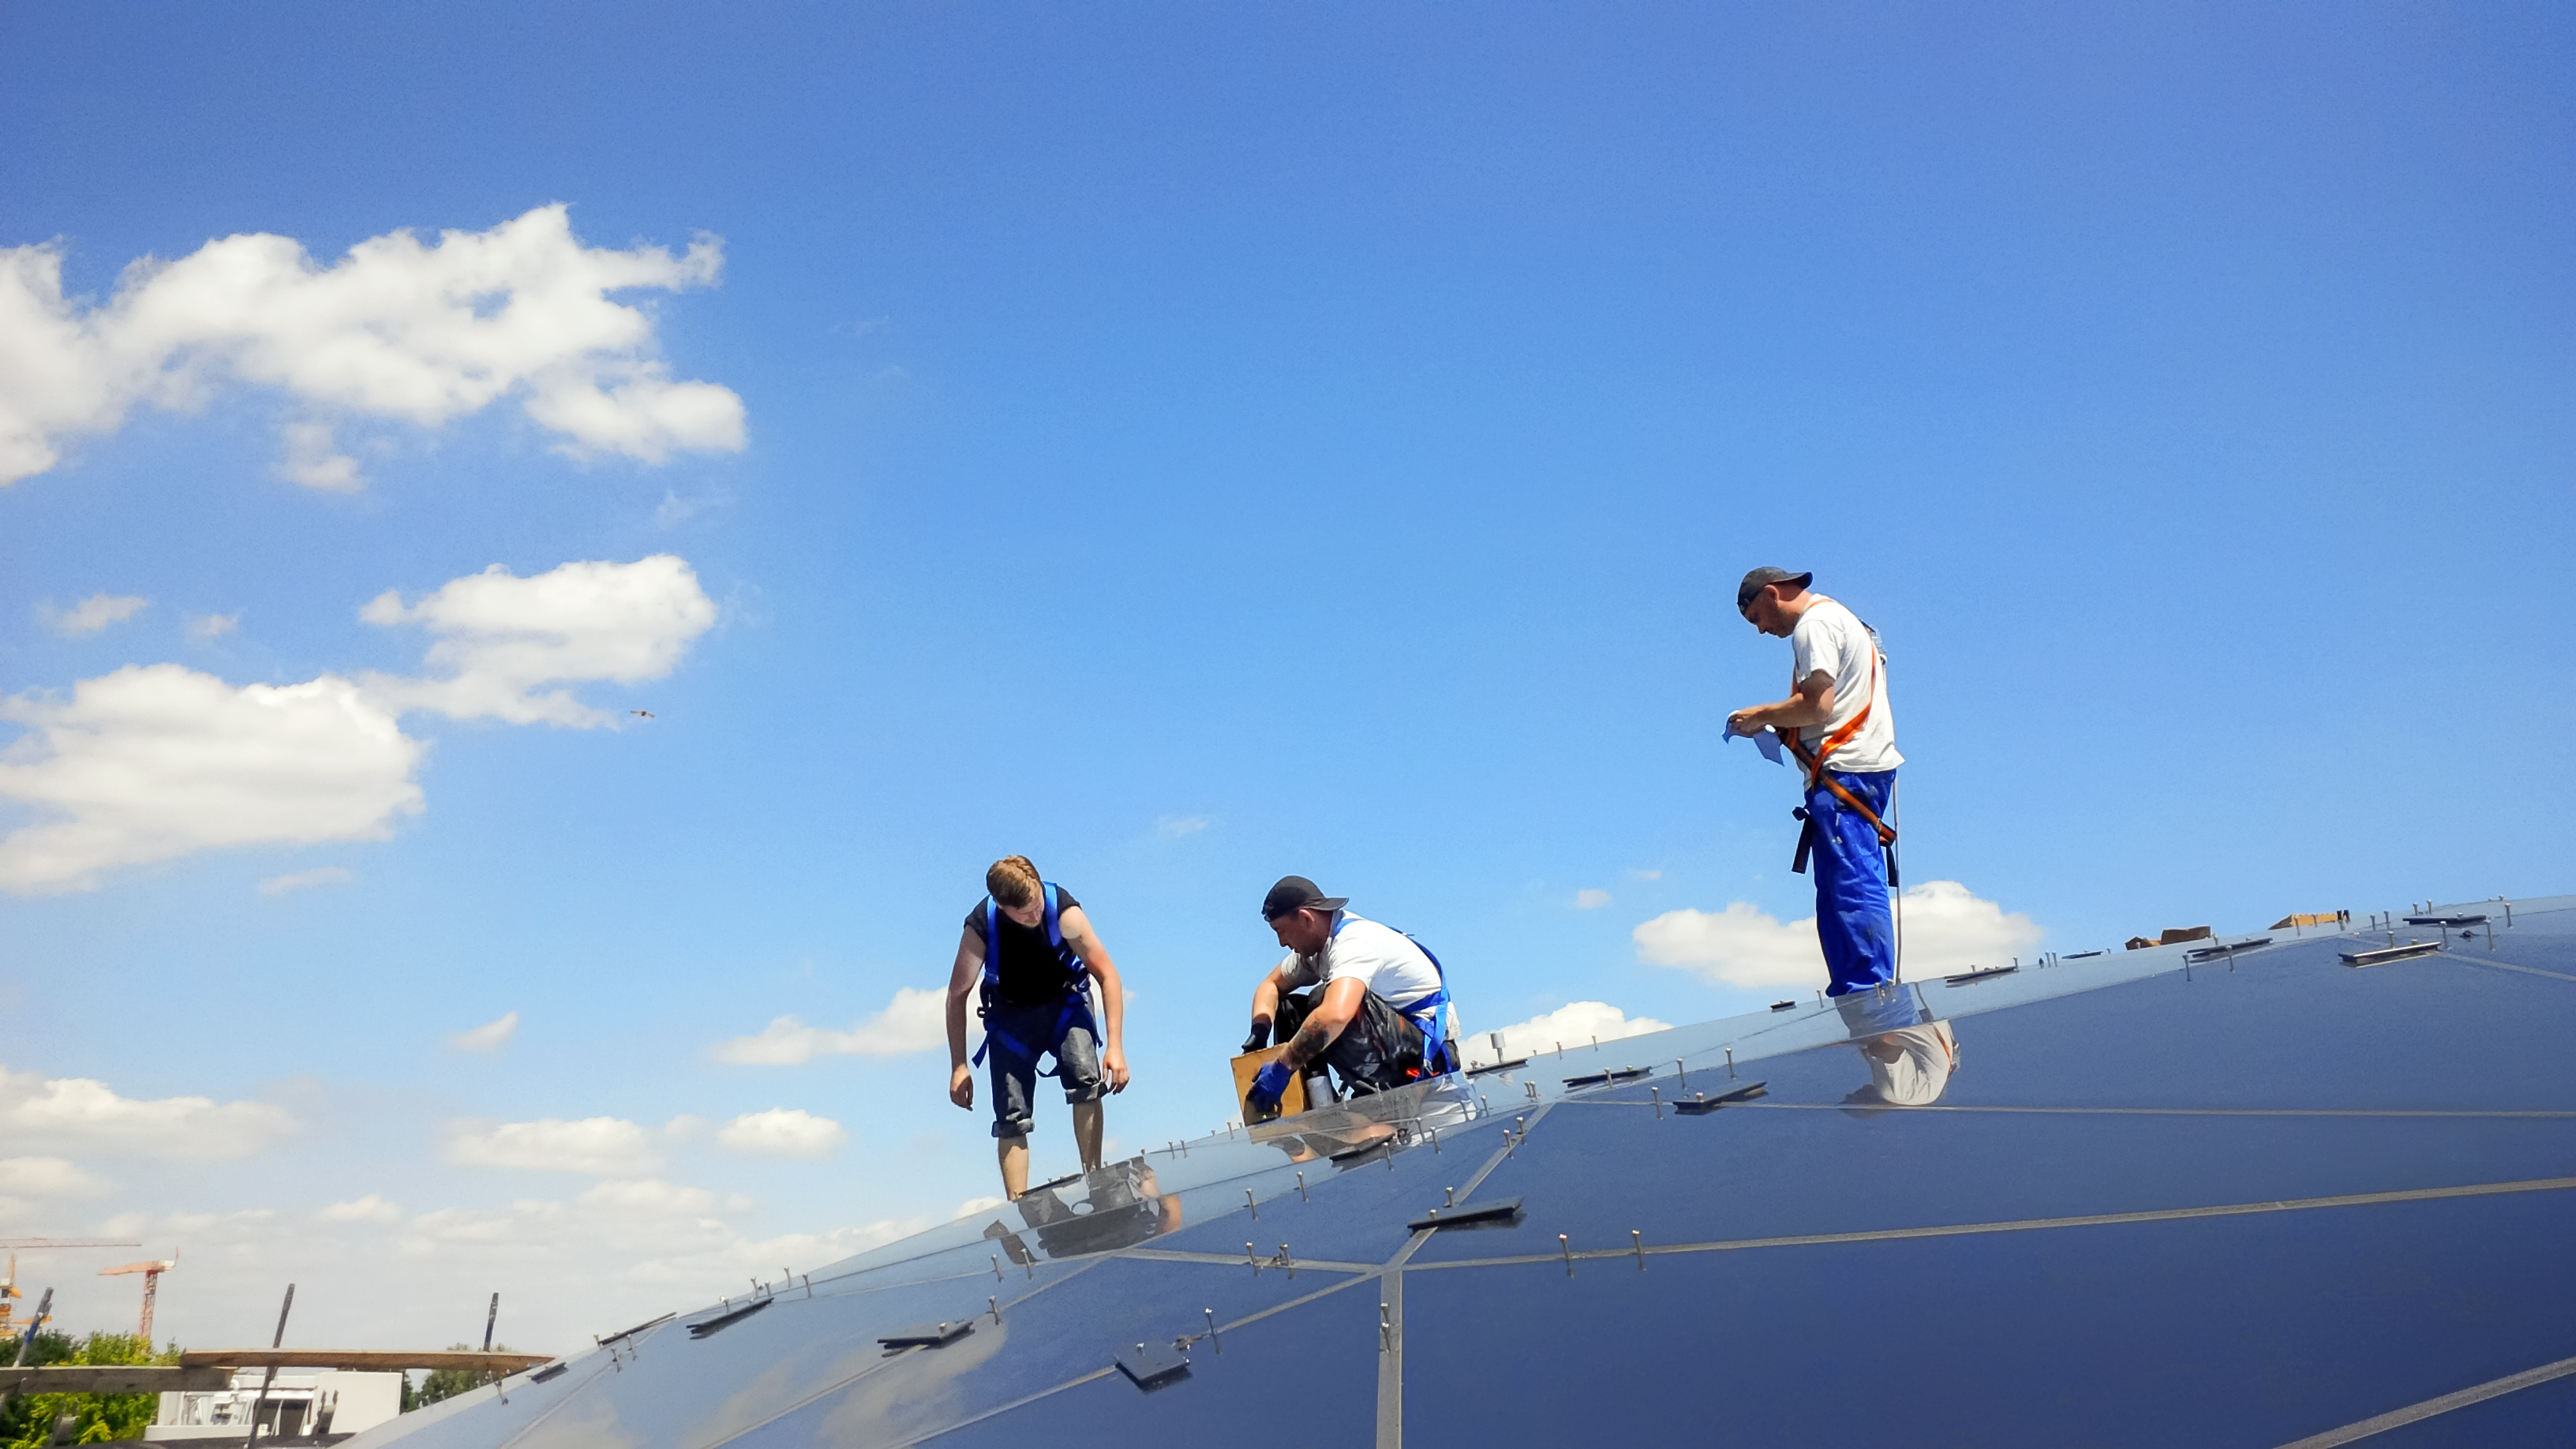

Star-roof construction

Photo of work being done on the star-roof taken during the construction of the ESO Supernova Planetarium & Visitor Centre.

Credit: ESO